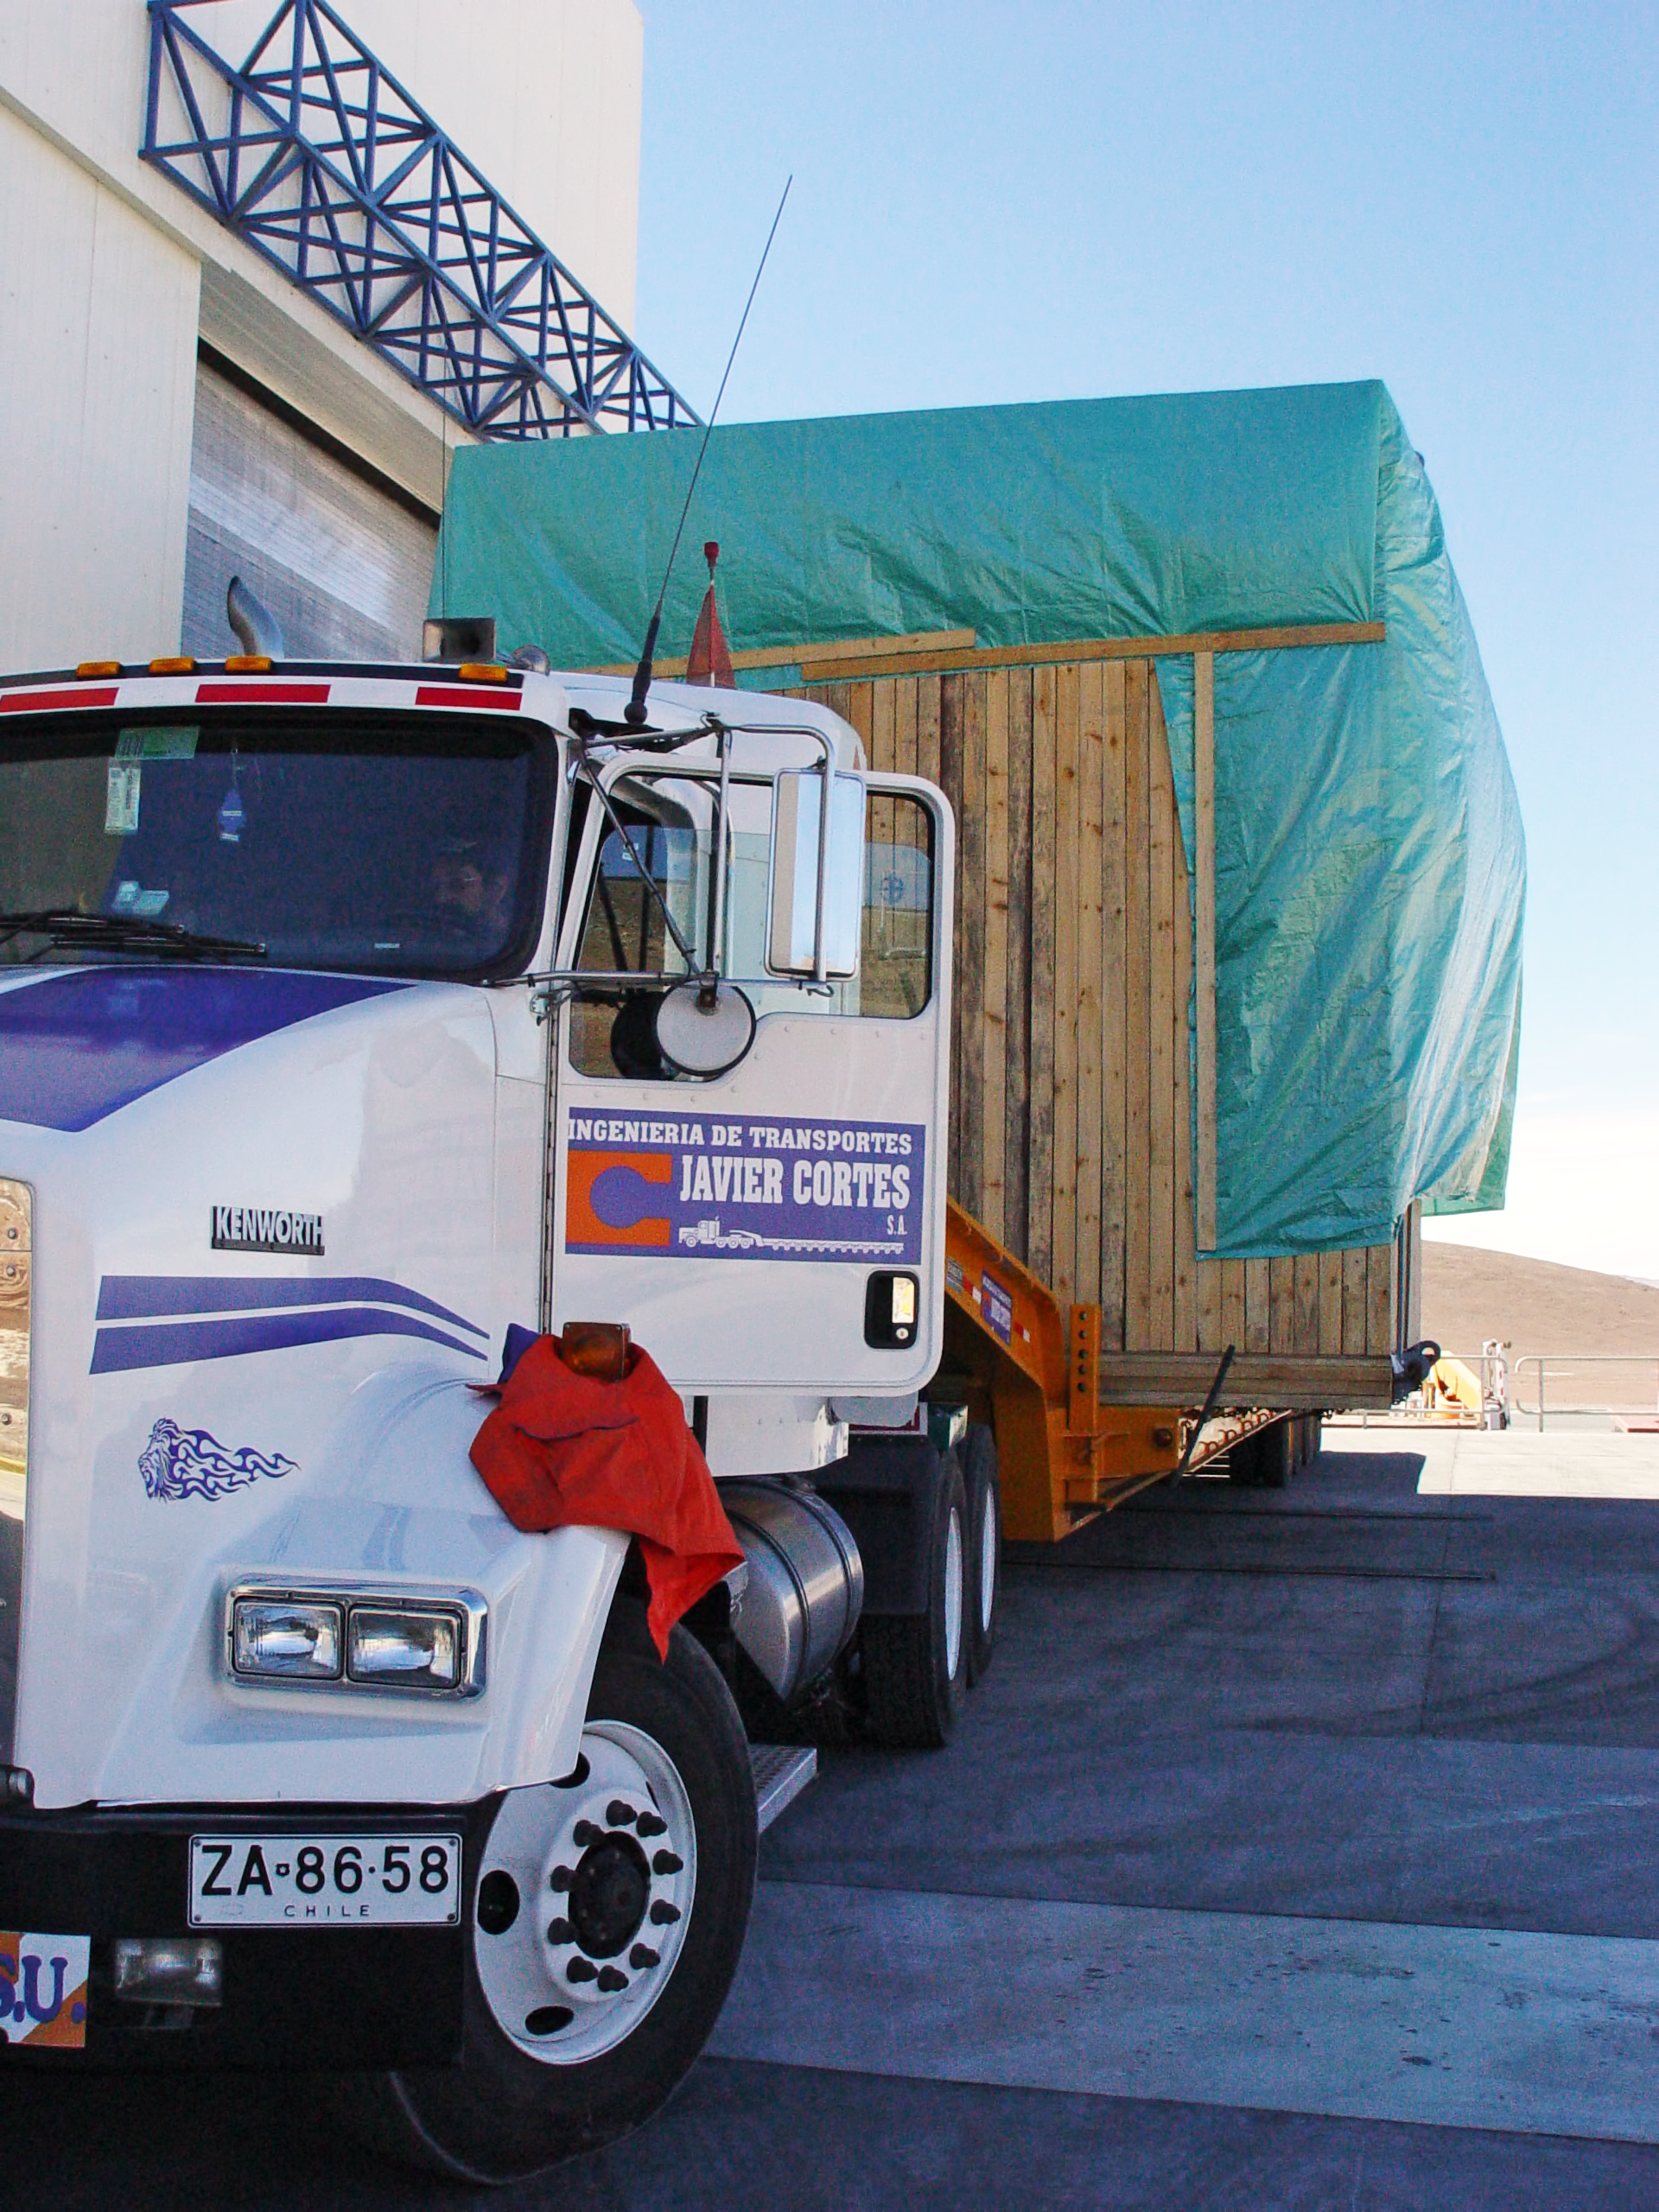

AT4 arrives Paranal

The truck transporting the fourth VLT Auxiliary Telescope (AT4) arrives the MMB at Paranal, in August 2006.

Credit: ESO